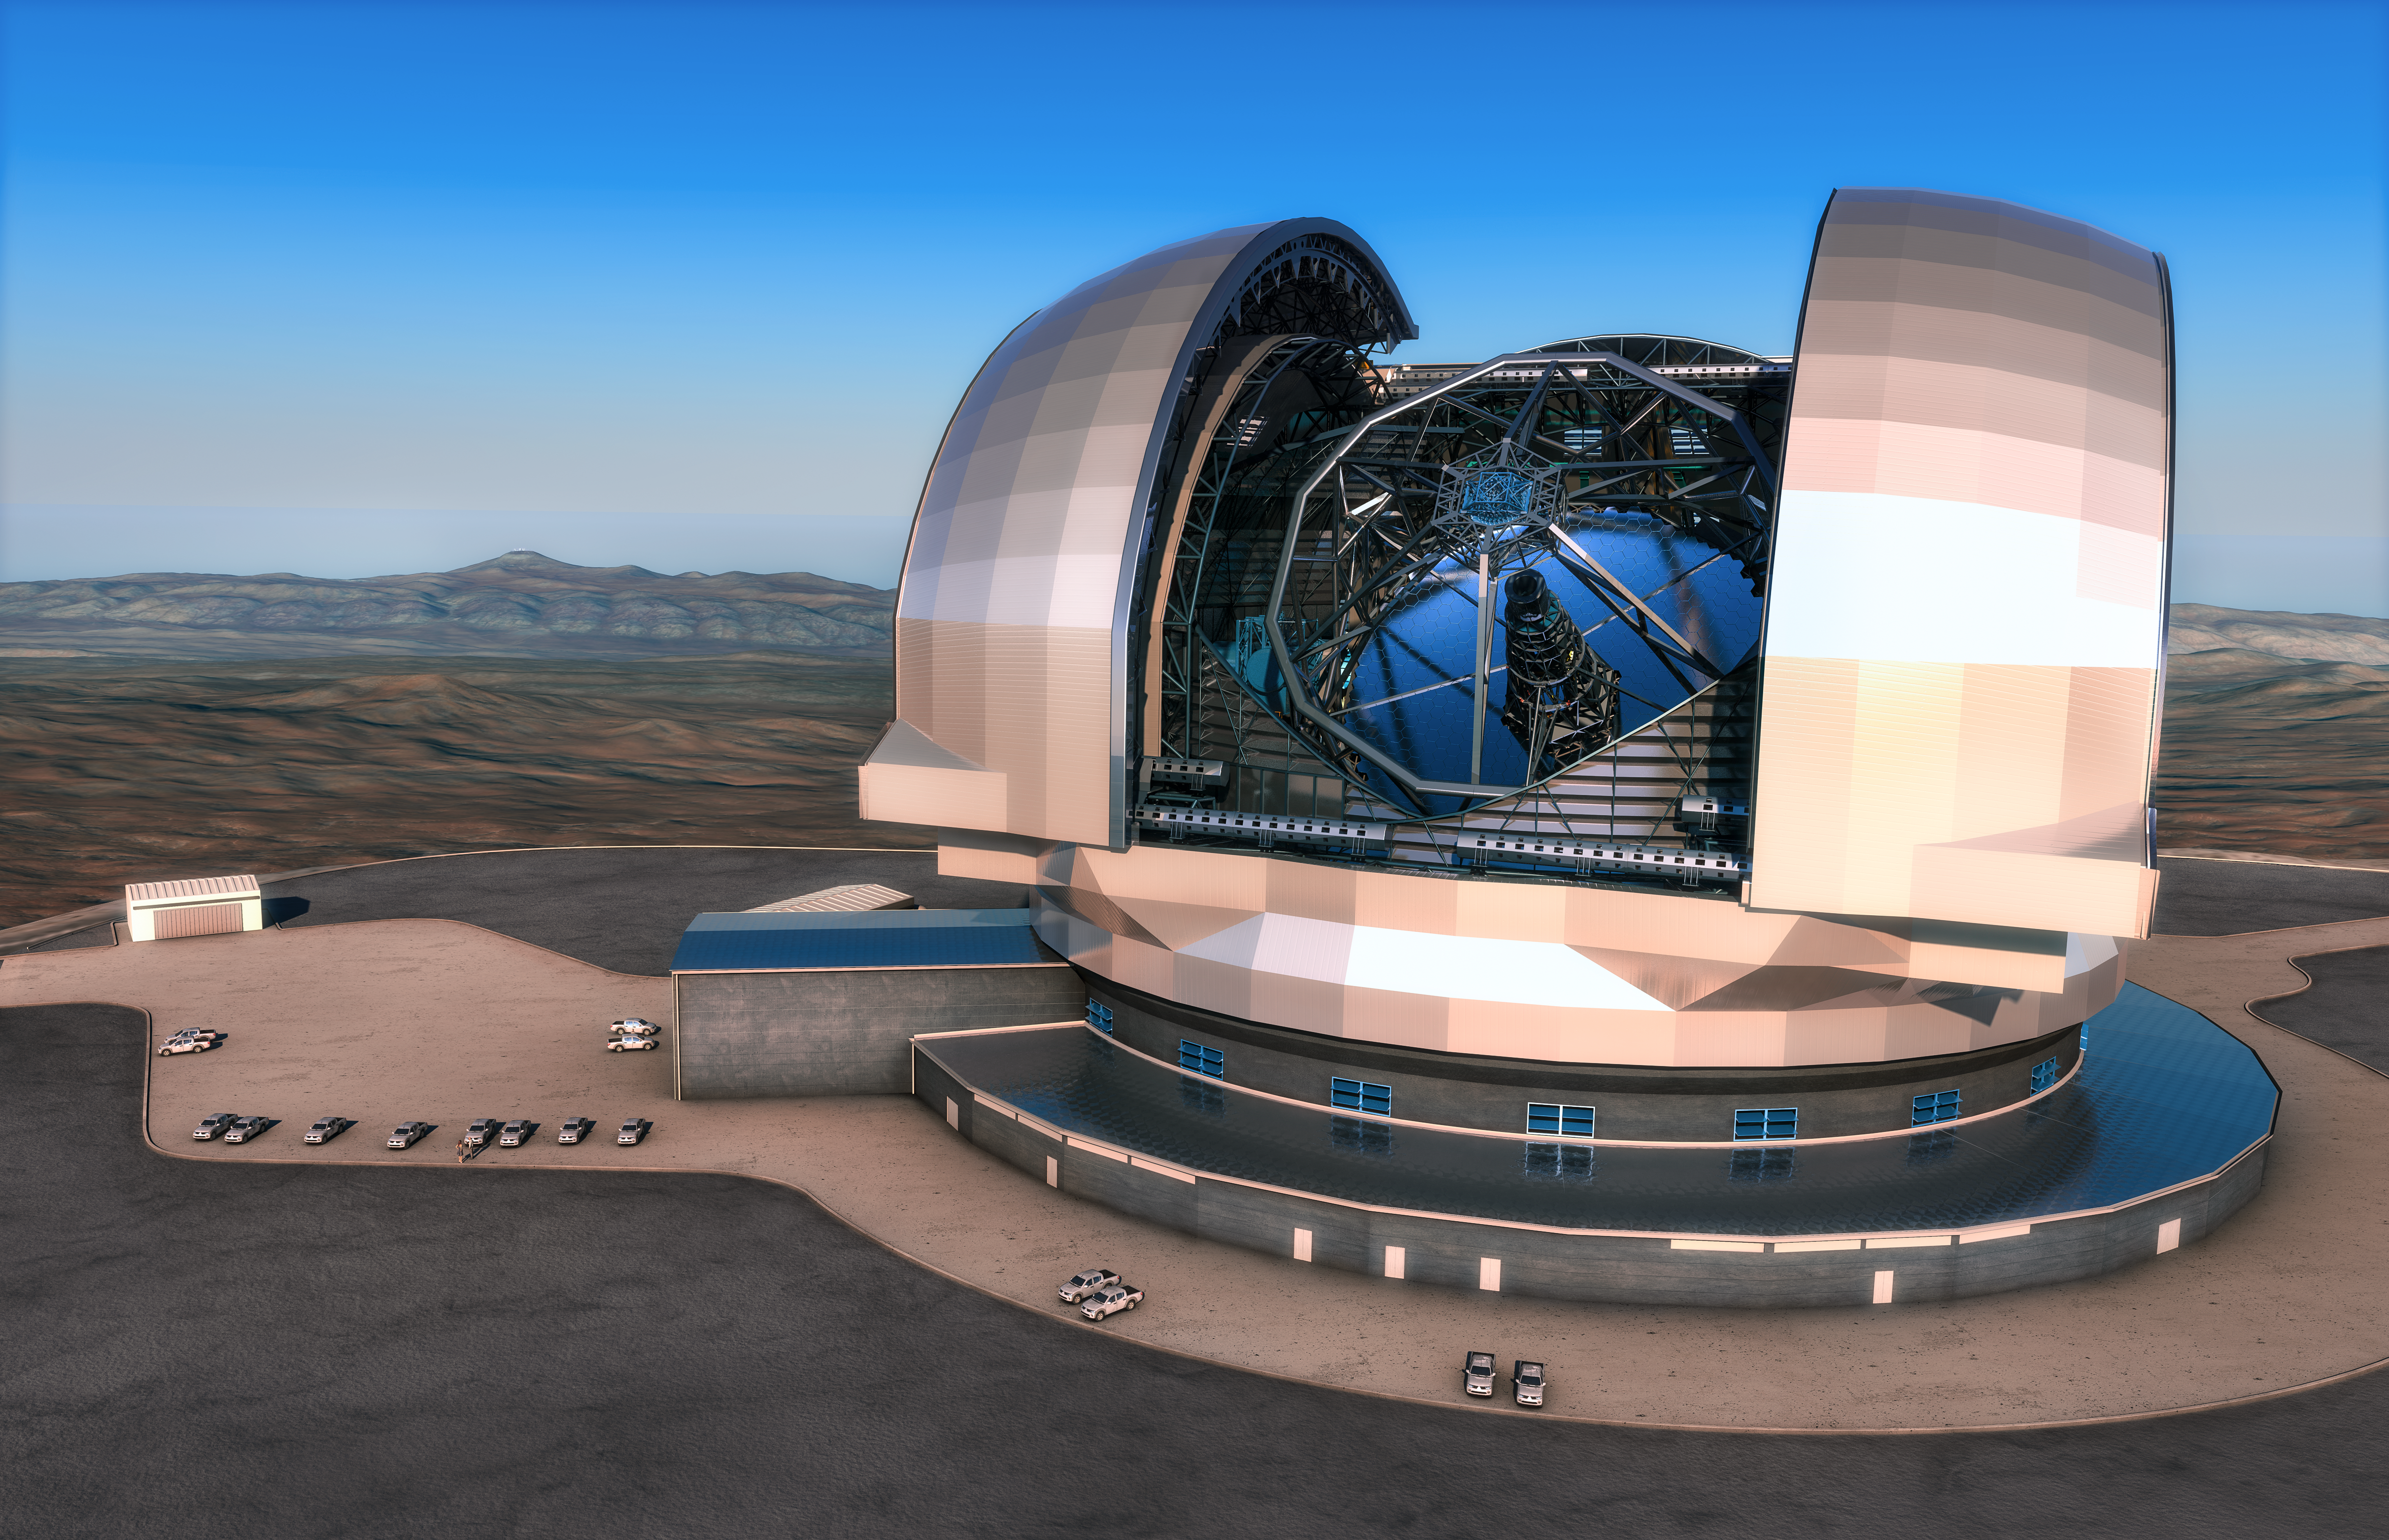

Artist’s impression of the European Extremely Large Telescope

This artist’s impression shows the European Extremely Large Telescope (E-ELT) in its enclosure. The E-ELT will be a 39-metre aperture optical and infrared telescope sited on Cerro Armazones in the Chilean Atacama Desert, 20 kilometres from ESO’s Very Large Telescope on Cerro Paranal, which is visible in the distance towards the left. The design for the E-ELT shown here is preliminary.

Credit: ESO/L. Calçada